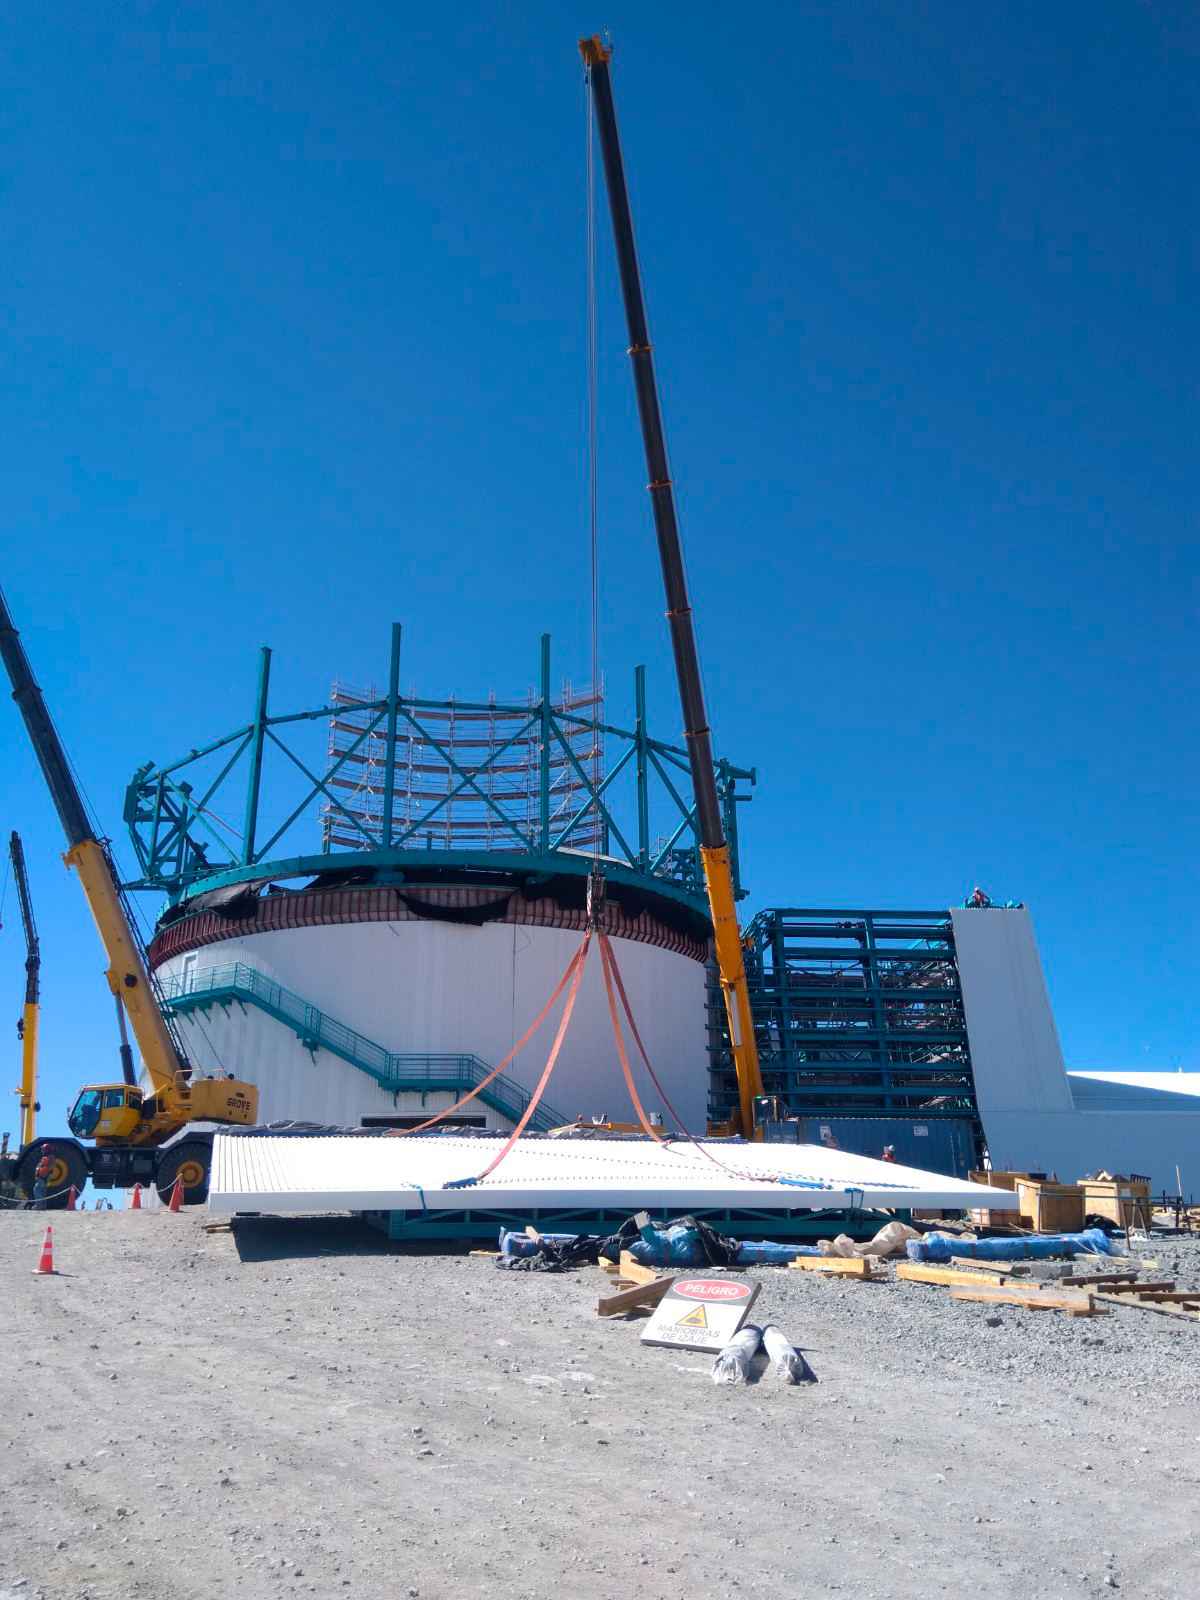

Dome Installation

Installation of the LSST Dome continues with the addition of temporary scaffolding that will allow workers to safely access the dome structure as they are building it.

Credit: Rubin Observatory/NSF/AURA